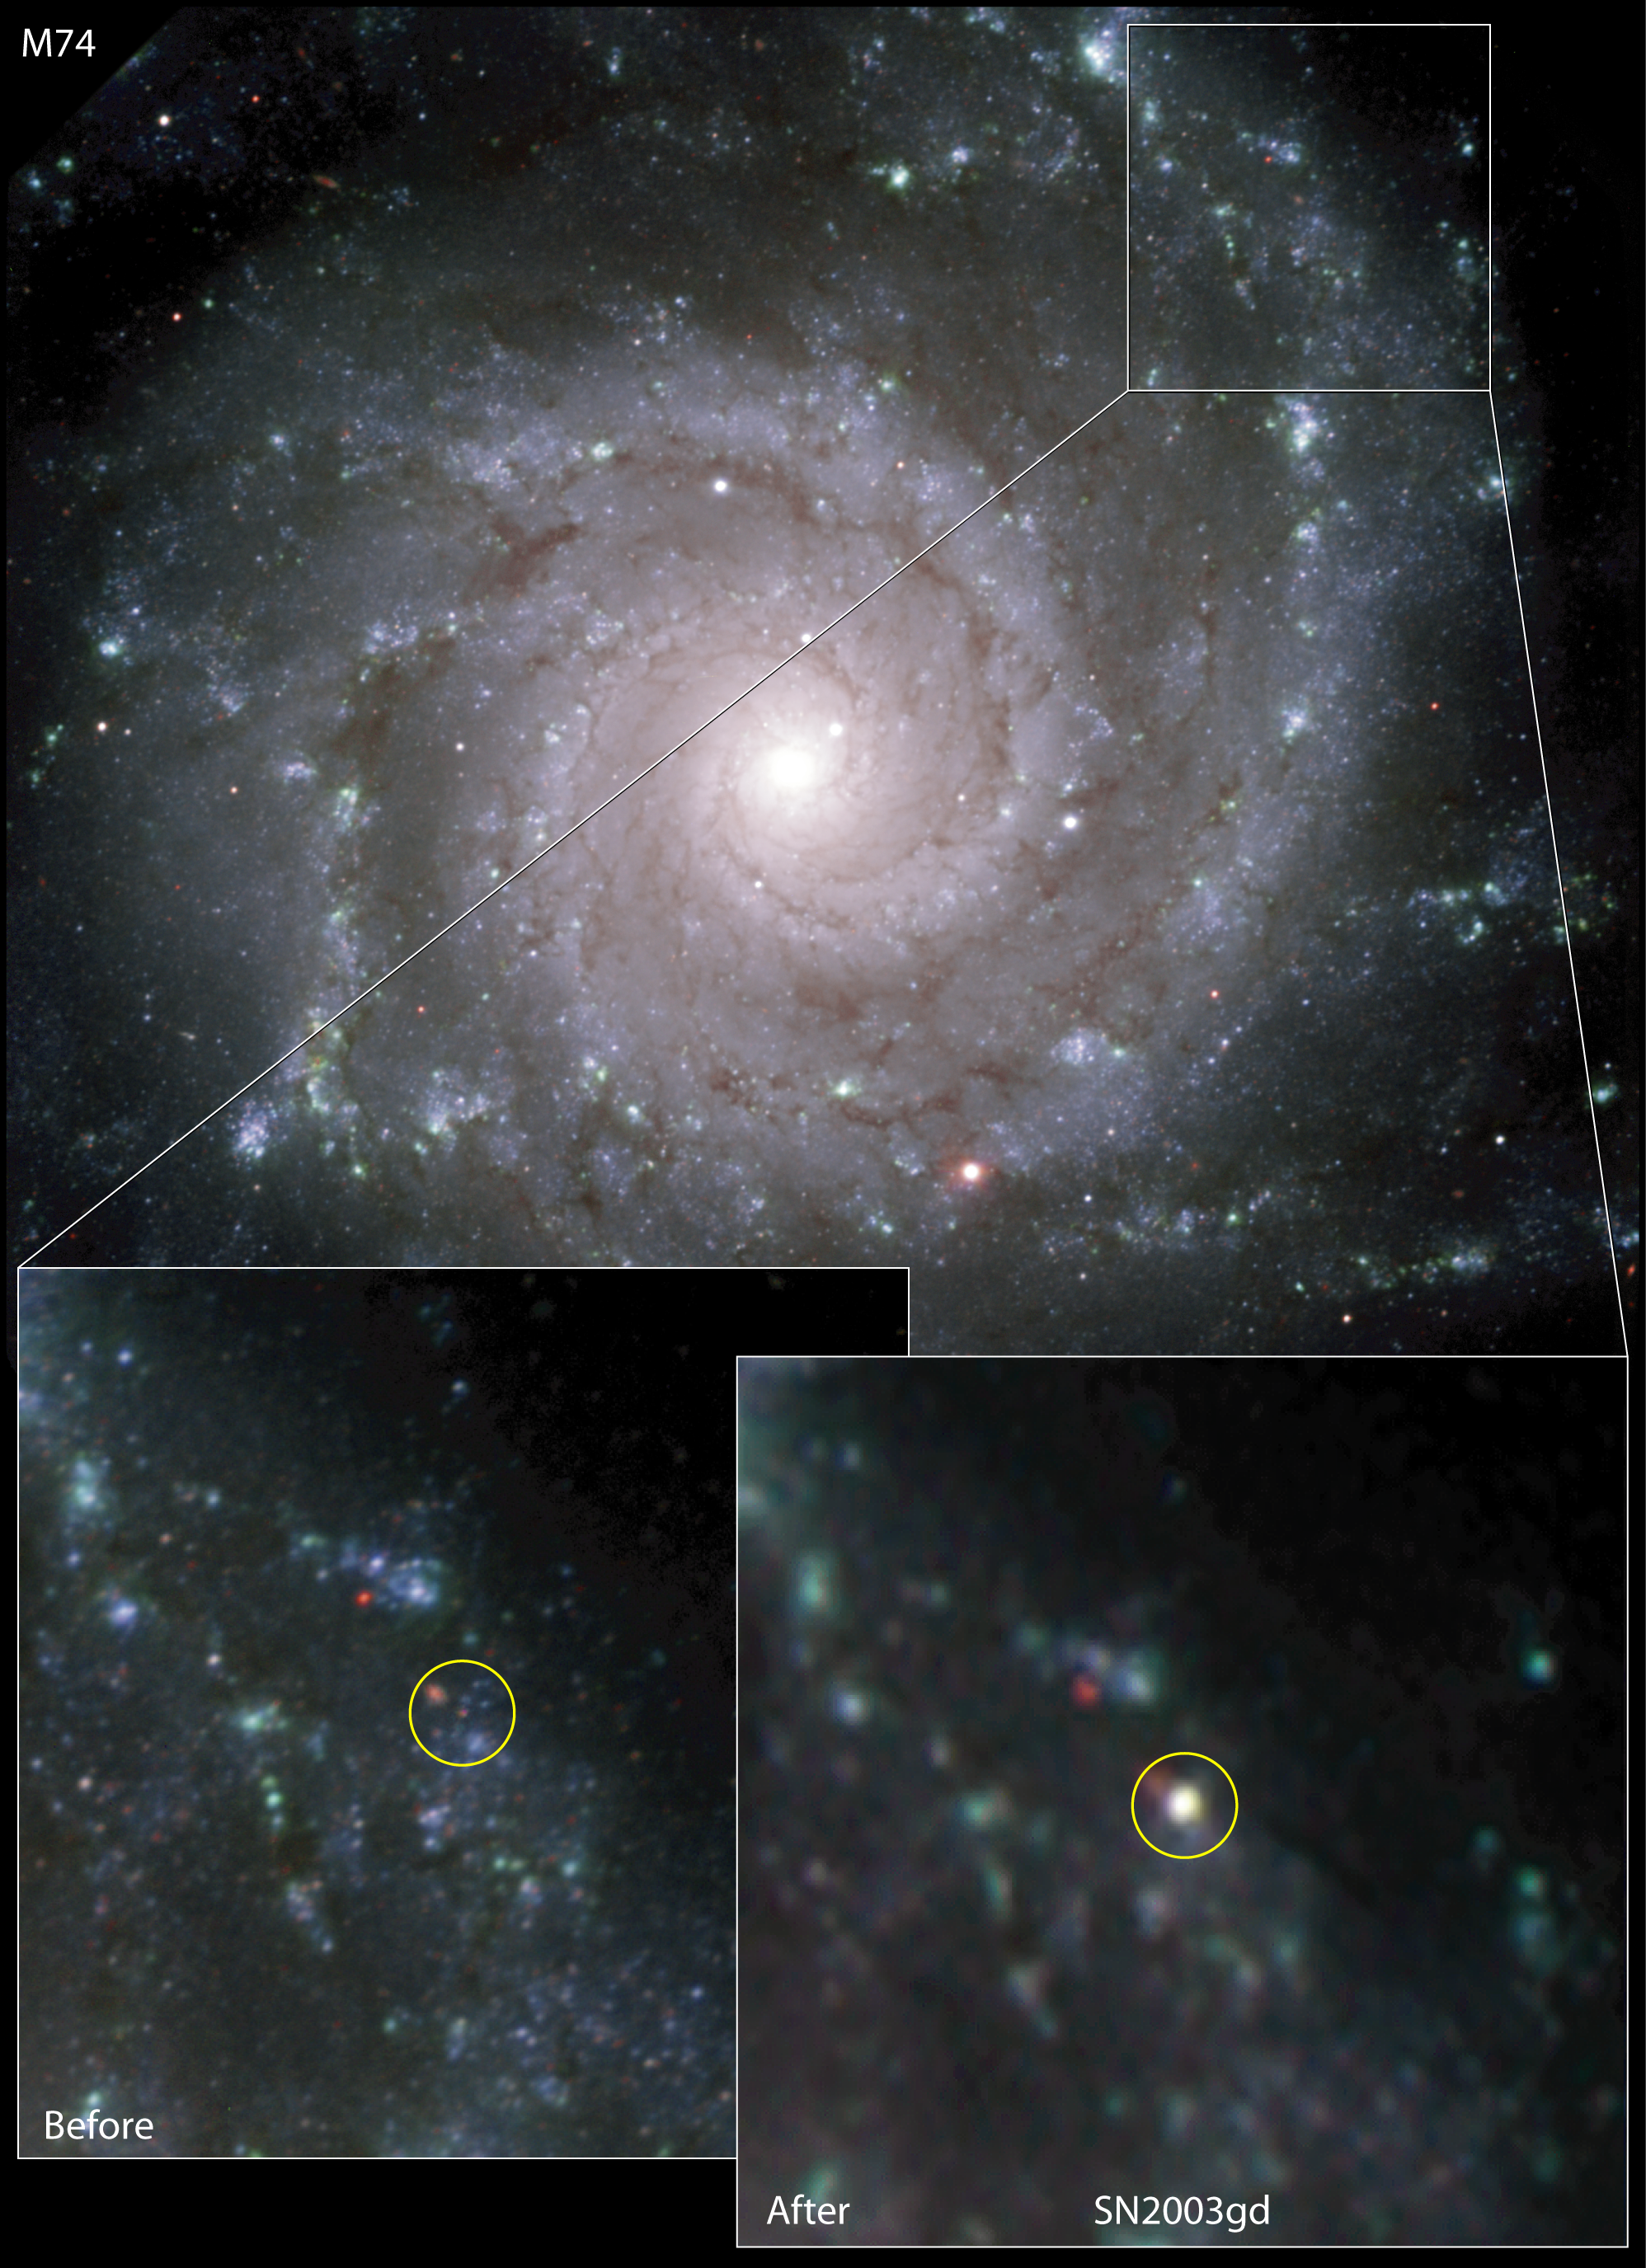

Massive Old Star Reveals Secrets On Deathbed

Gemini GMOS image of M-74 (NGC 628) with inset (left) showing pre-explosion star (enhanced) from Gemini image and (right) SN2003gd after it exploded from Isaac Newton Telescope when the supernova was 6 months old.

Credit: Composite by Richard Sword, Institute of Astronomy, University of Cambridge/Gemini Observatory/Isaac Newton Telescope